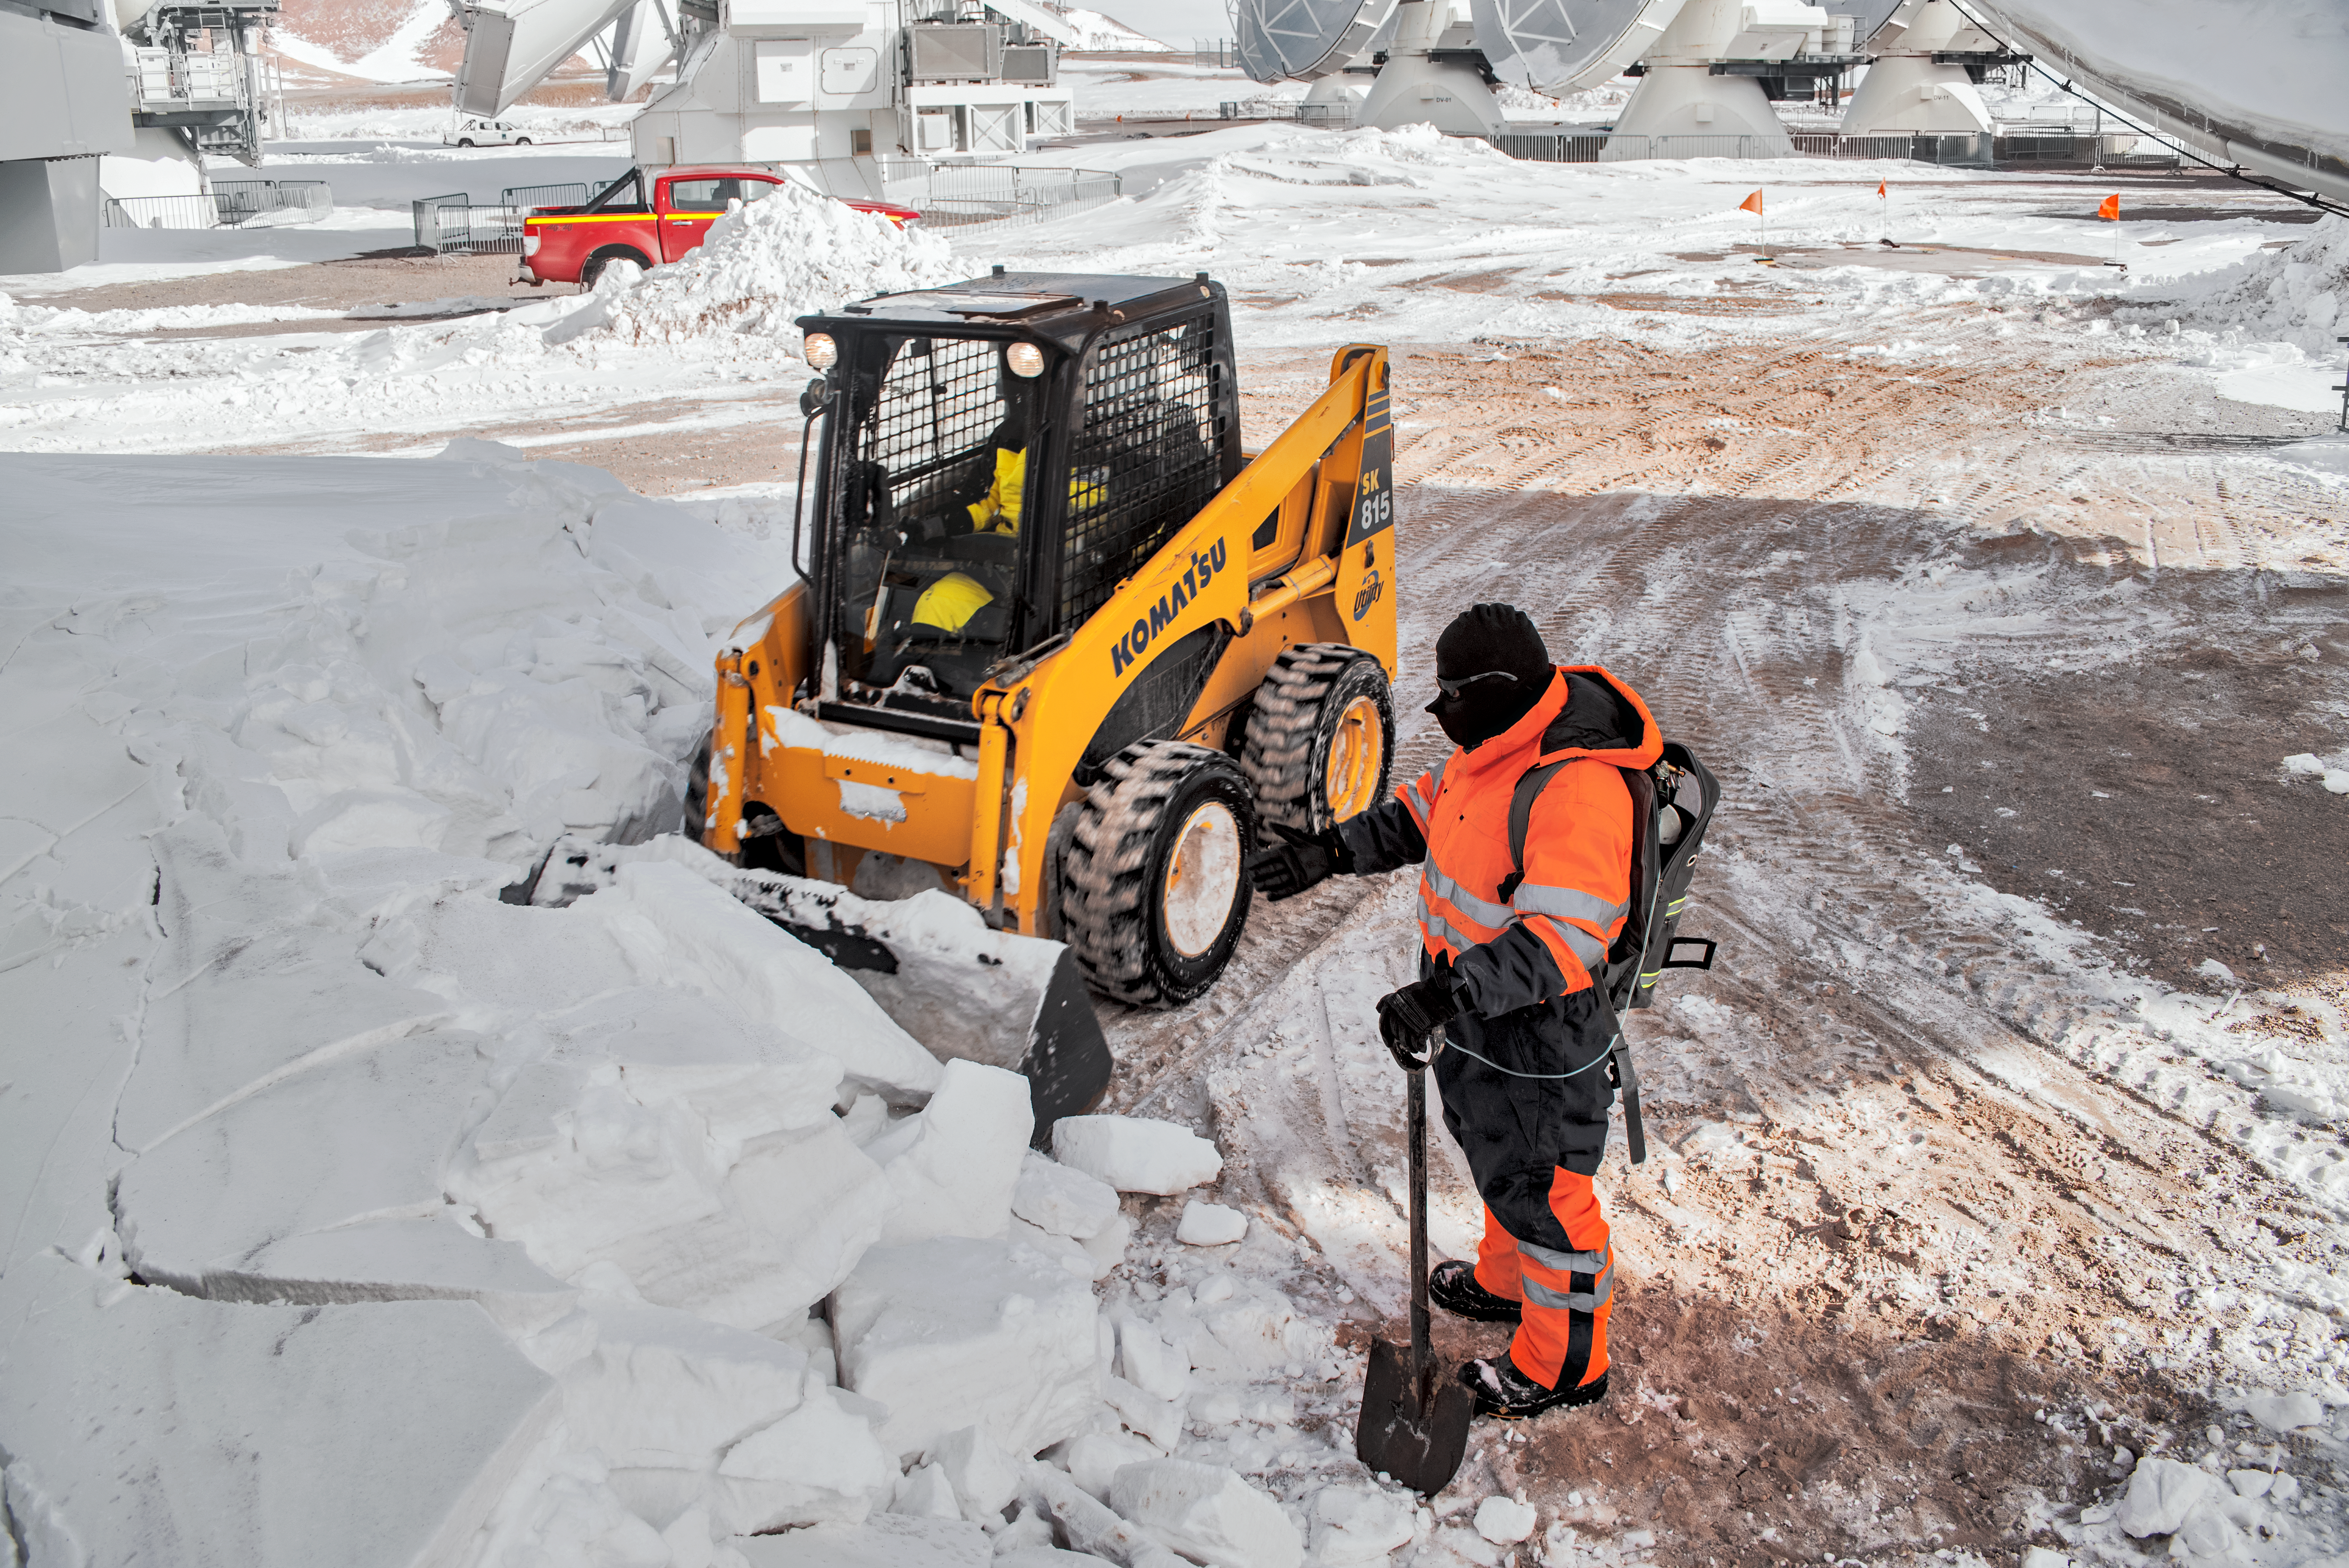

ALMA snow

Shovelling snow at the ALMA site.

Credit: S. Otarola/ESO